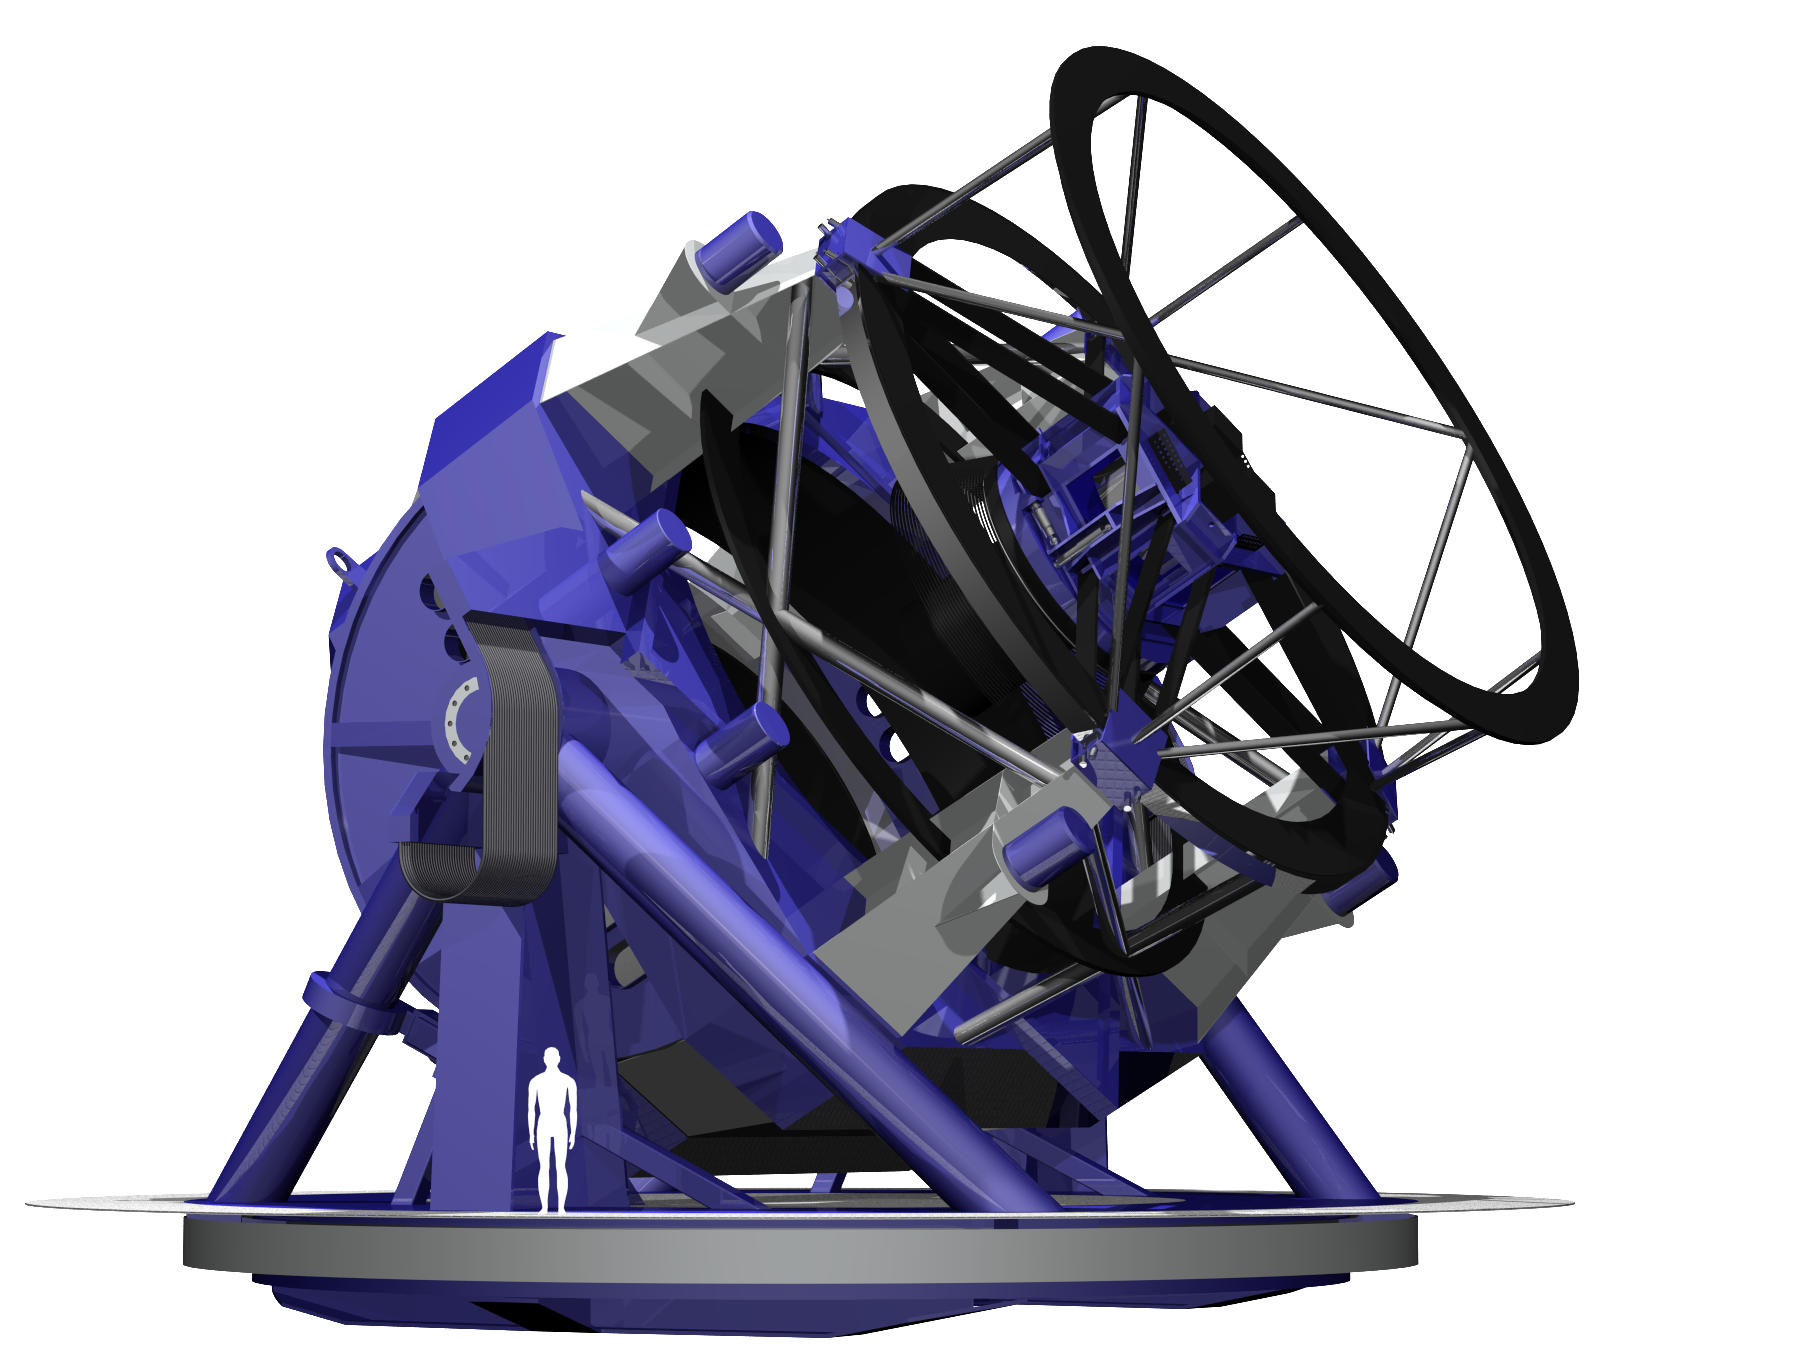

LSST Telescope Rendering 01

Rendering of LSST Telecope, current as of 11/5/05.

Credit: NOIRLab/NSF/Rubin Observatory/ NSF/ AURA